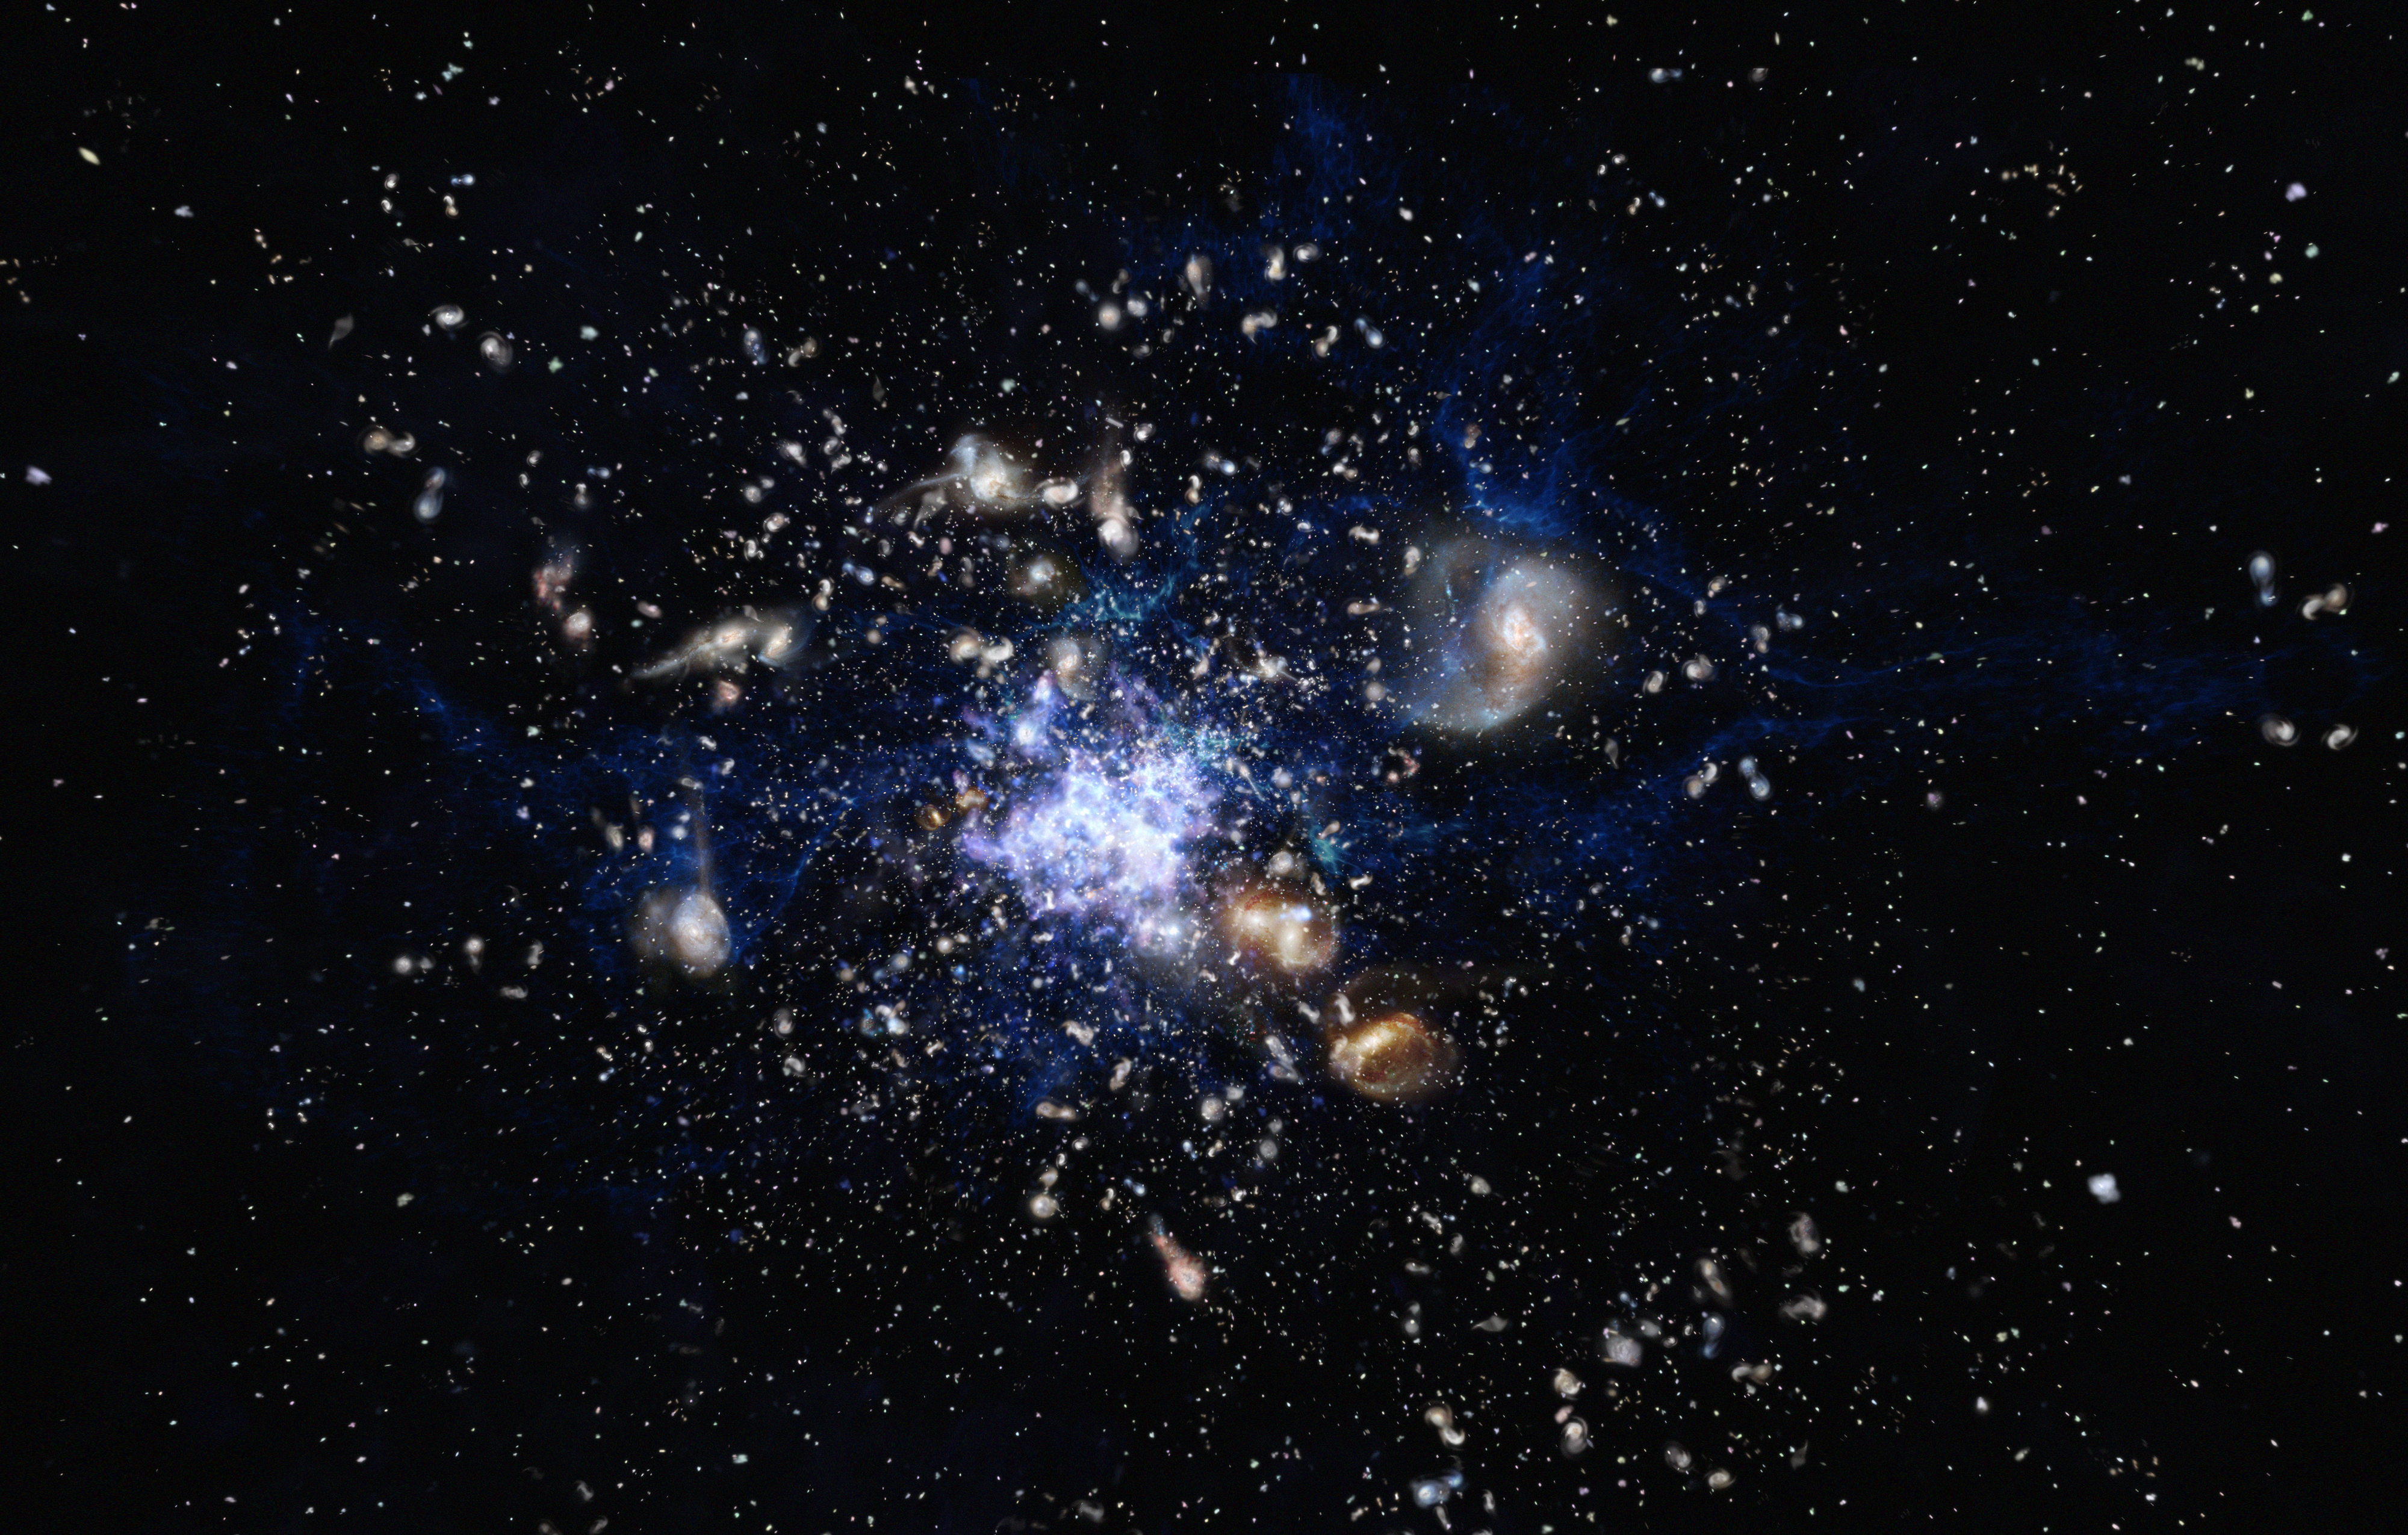

Artist's impression of a protocluster forming in the early Universe

This artist’s impression depicts the formation of a galaxy cluster in the early Universe. The galaxies are vigorously forming new stars and interacting with each other. Such a scene closely resembles the Spiderweb Galaxy (formally known as MRC 1138-262) and its surroundings, which is one of the best-studied protoclusters.

Credit: ESO/M. Kornmesser